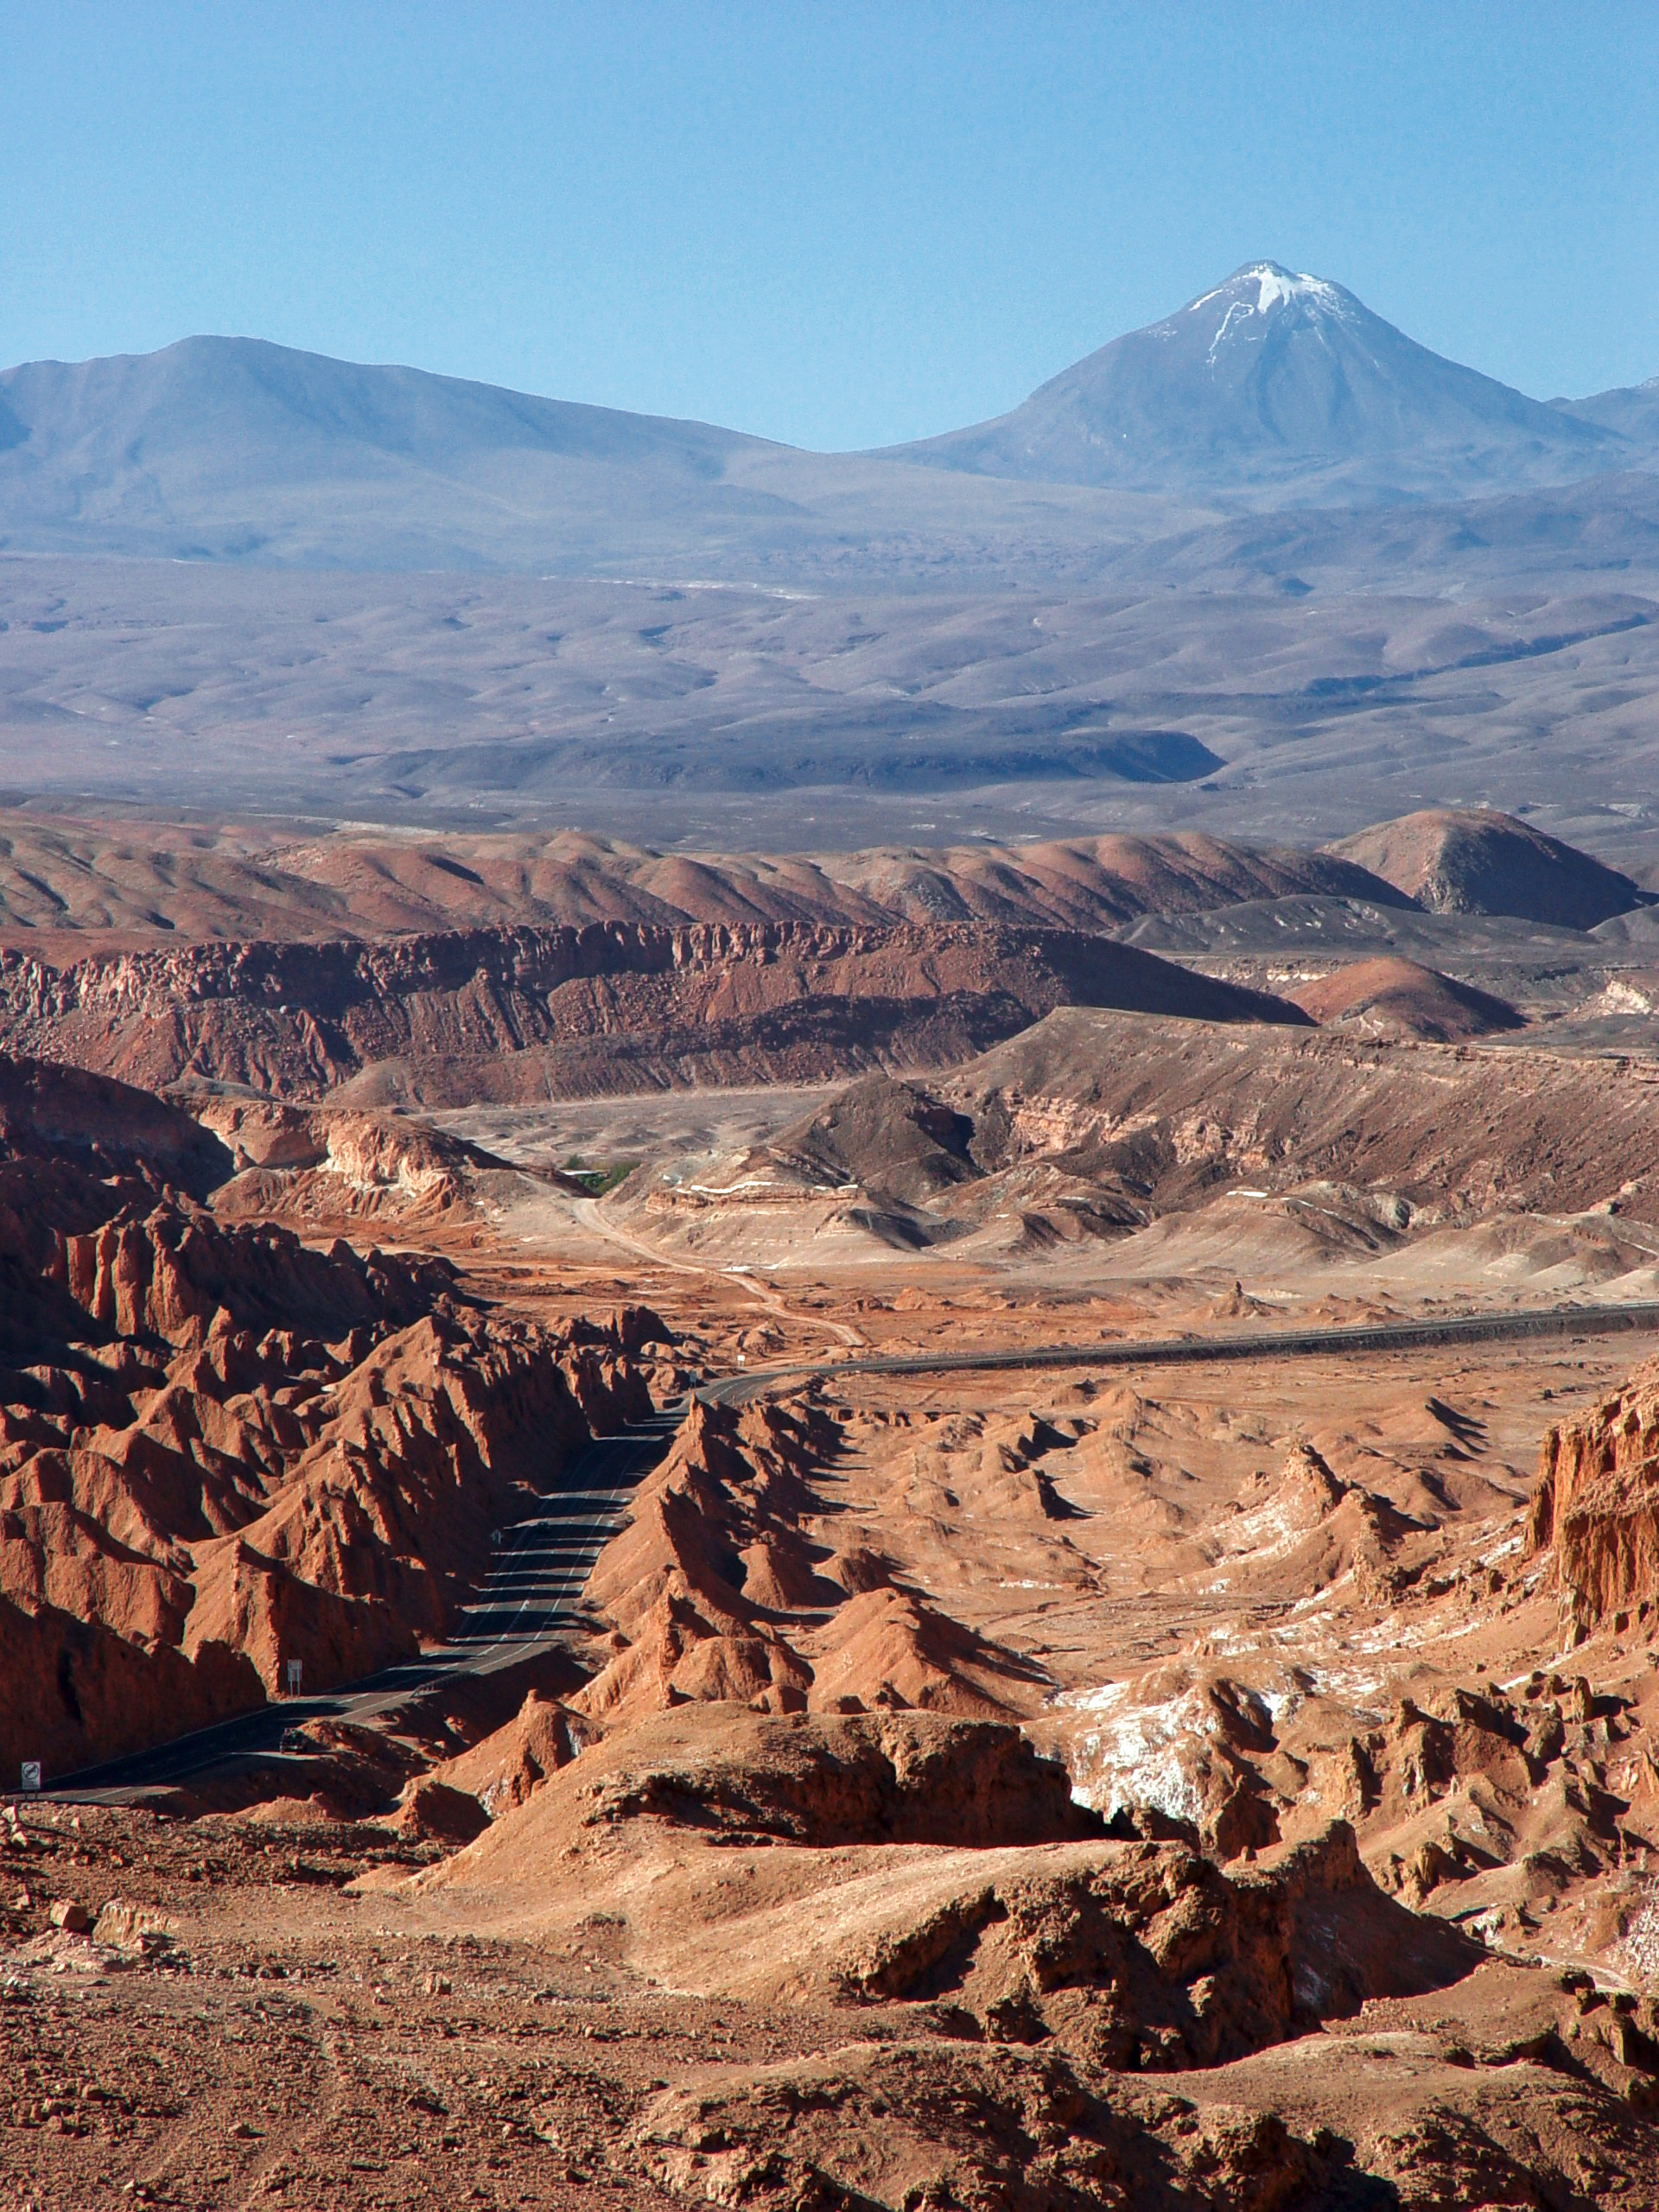

Arriving at San Pedro de Atacama

View of "Cordillera de la Sal", taken from the road that connects Calama with San Pedro de Atacama. On the background, the Sairecabur volcano.

Credit: ESO